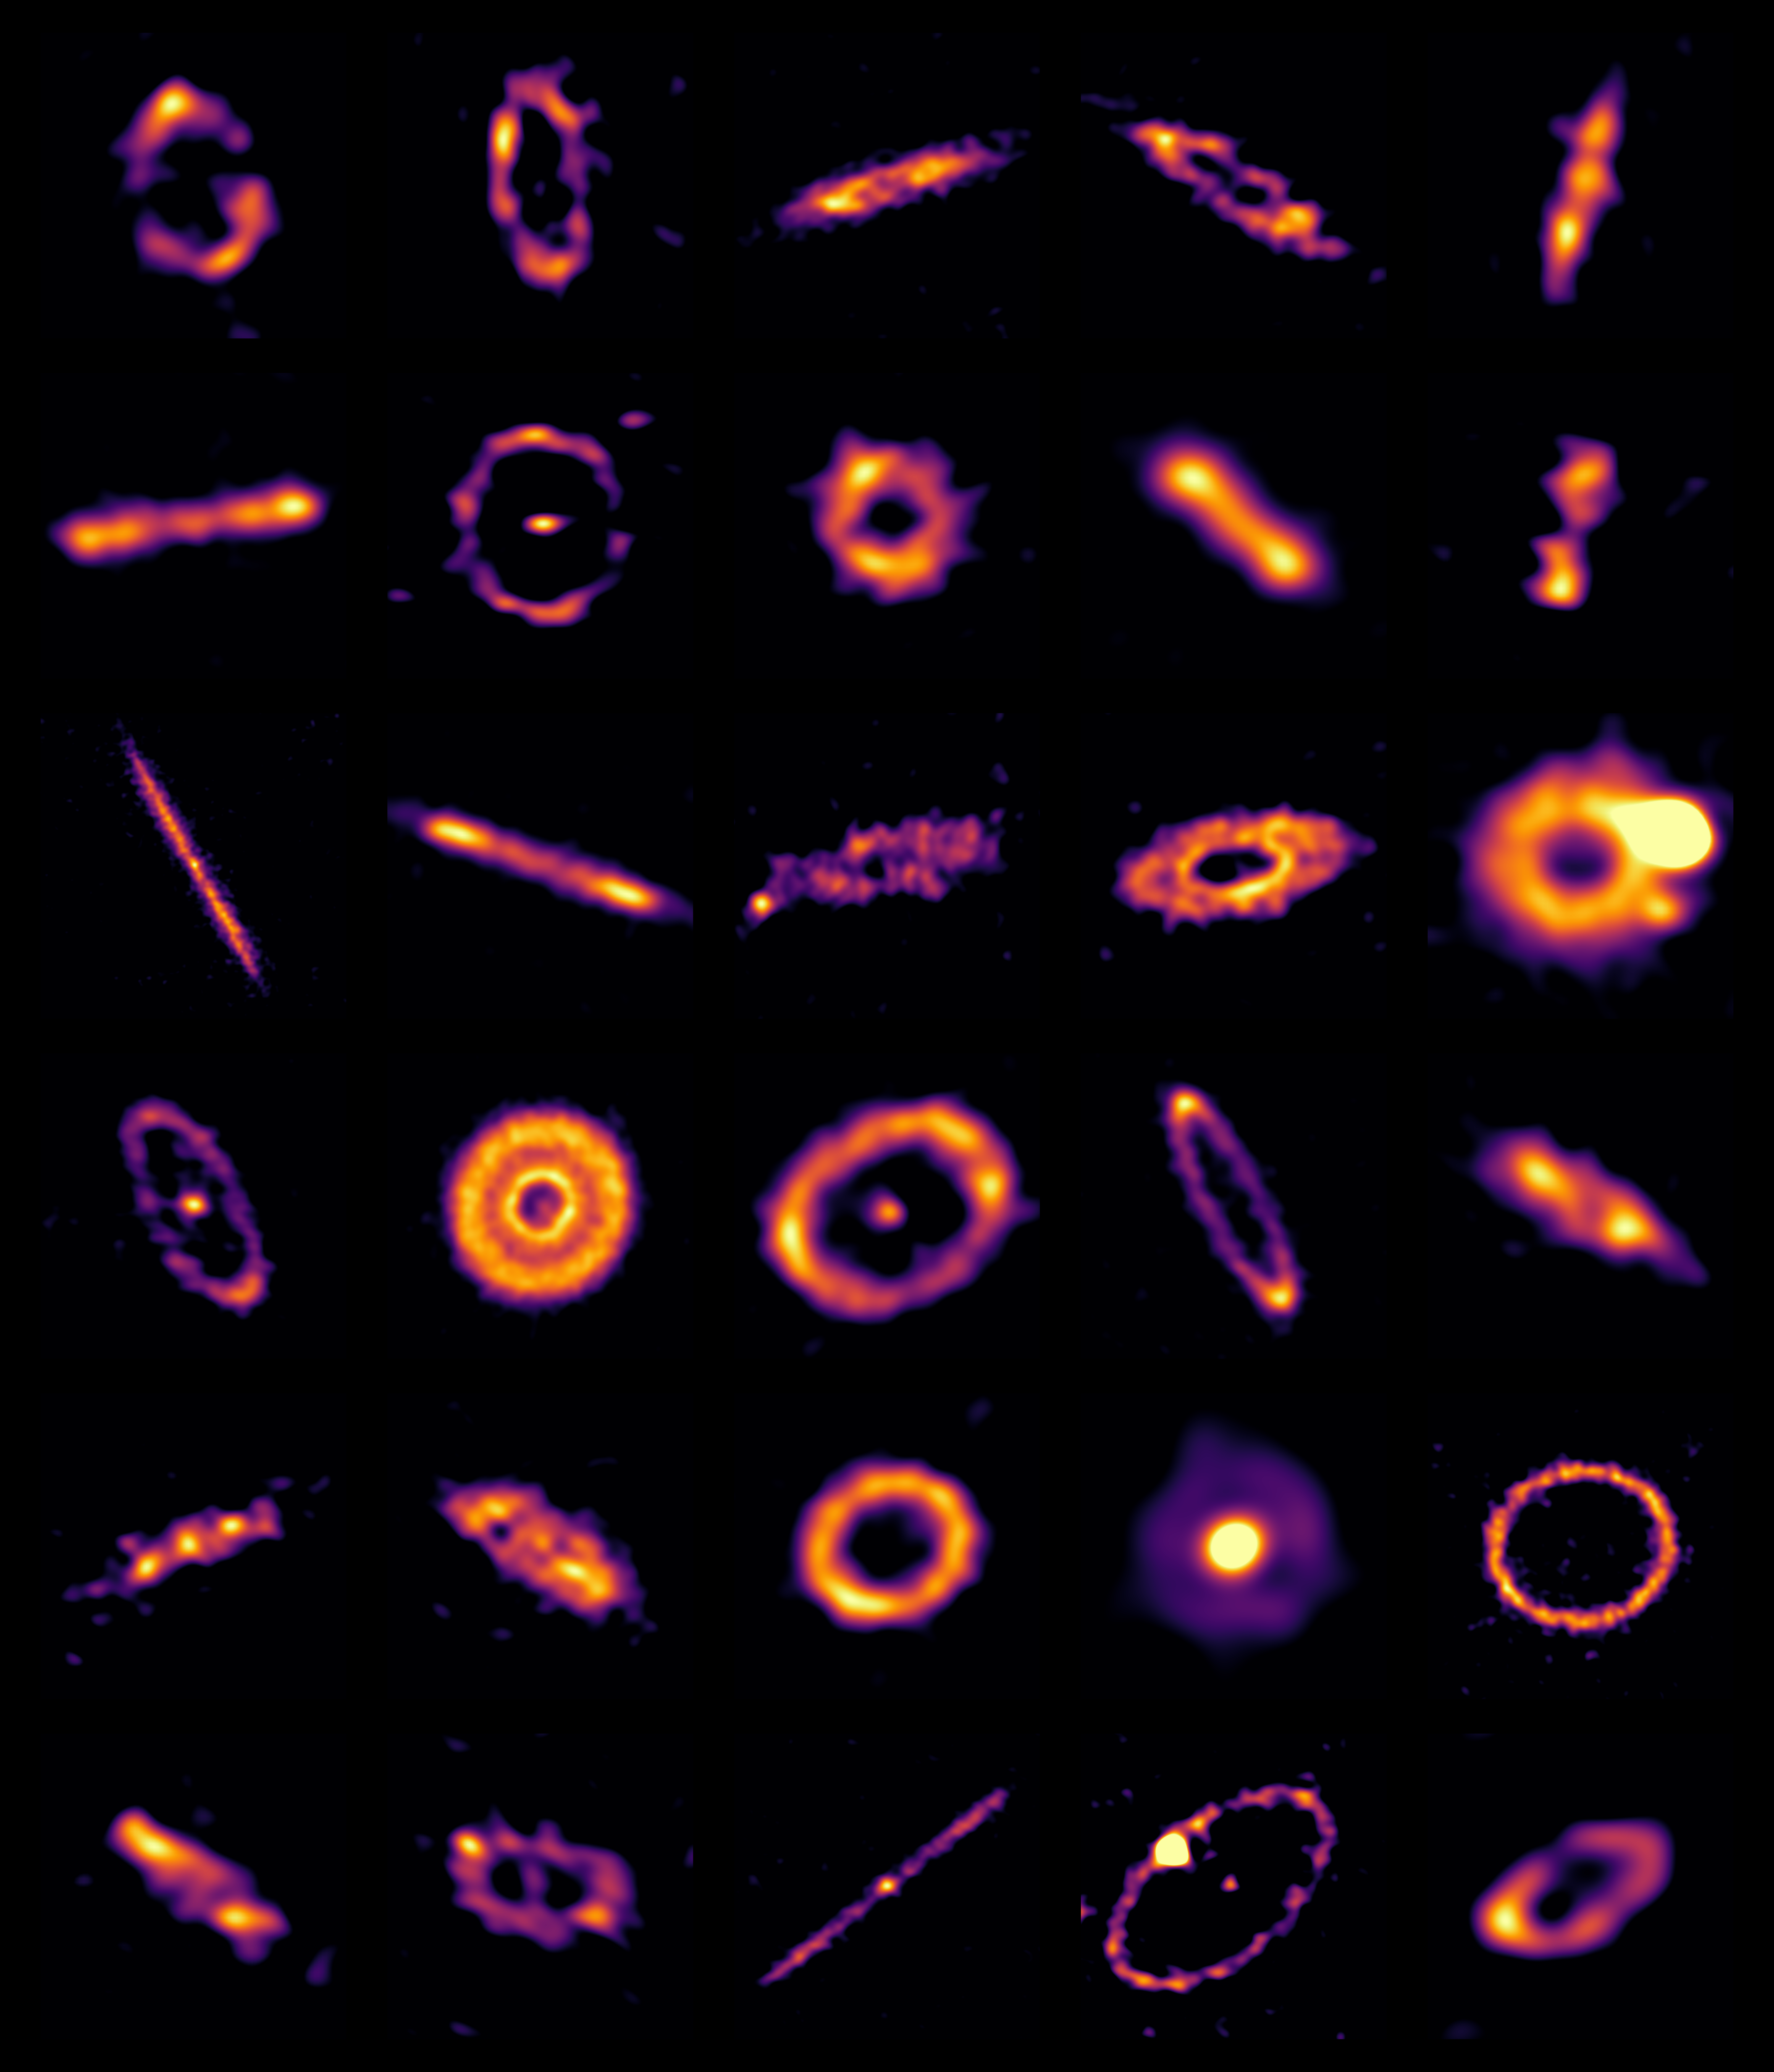

Exocomet Belts Blog Banner

Exocomet belts.

Credit: ALMA (ESO/NAOJ/NRAO)/SMA/ L. Matrà et al.